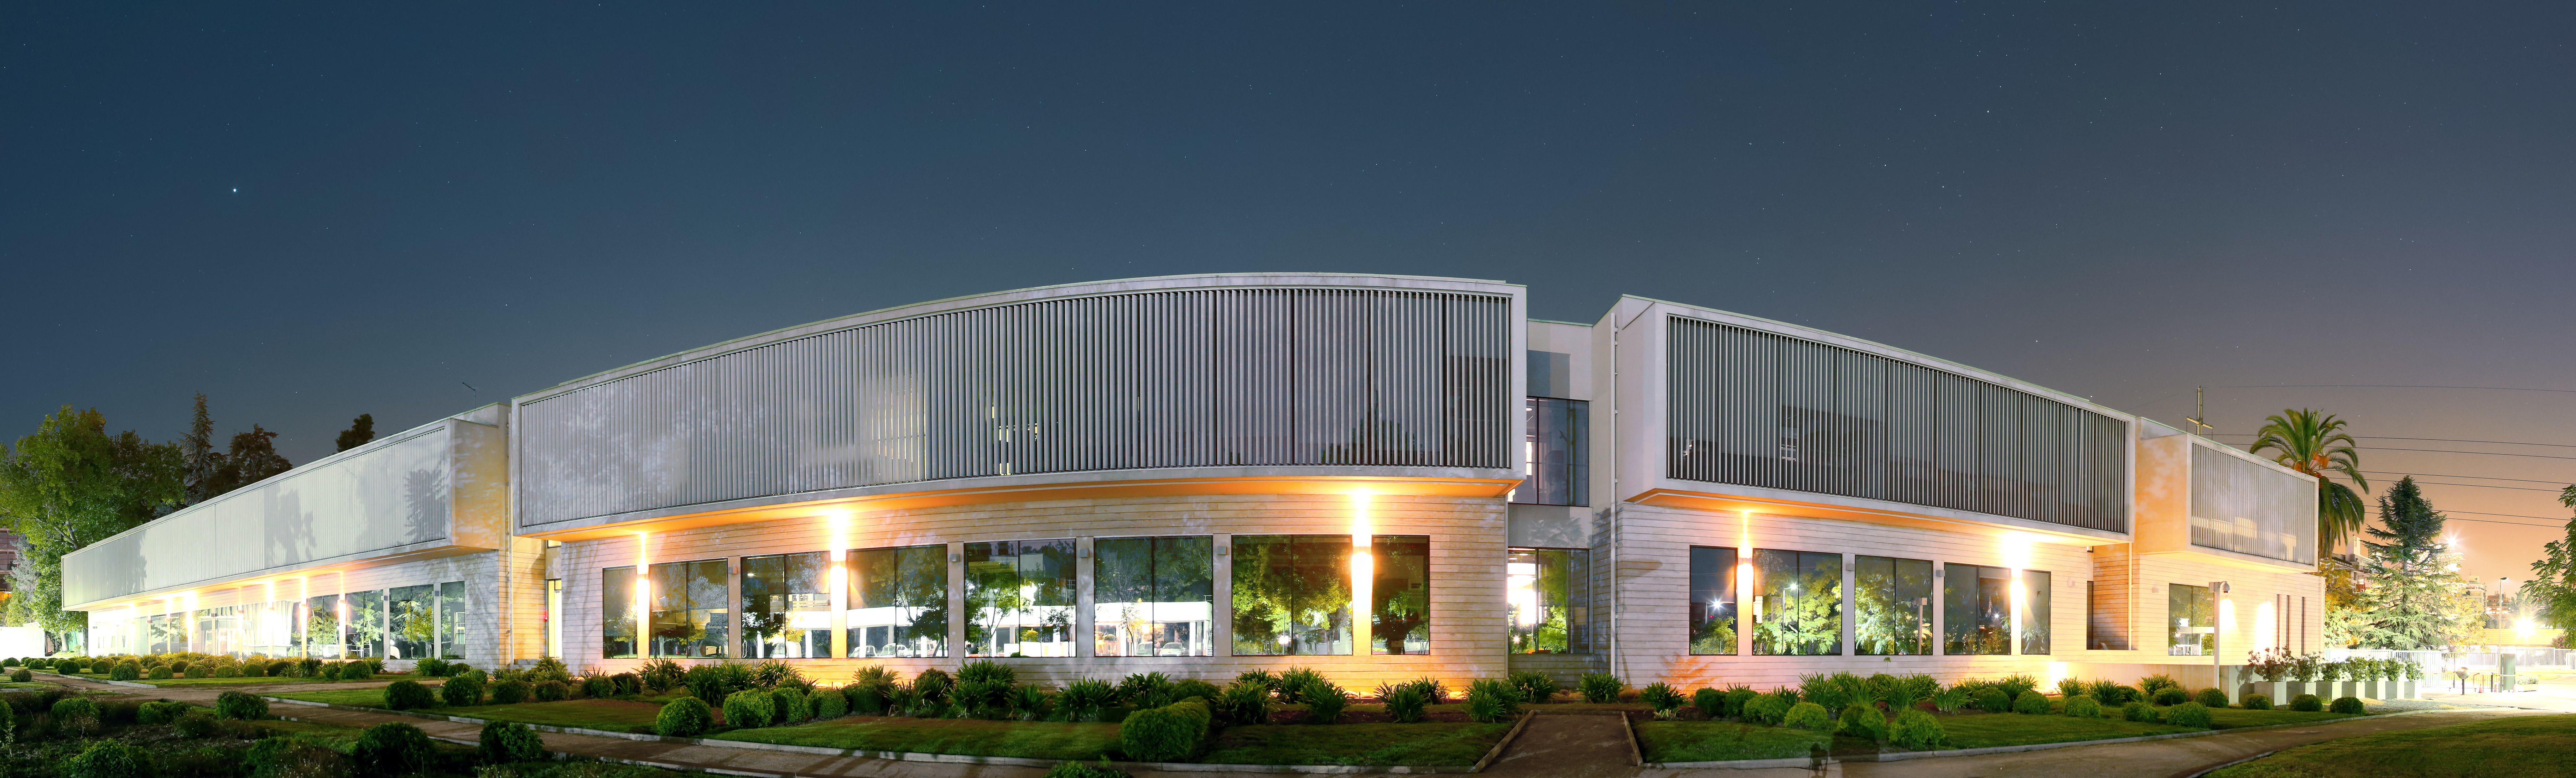

ESO's Santiago Central Office building at night

The Santiago Central Office building at night. These offices serve as the headquarters of the Atacama Large Millimeter/submillimeter Array (ALMA) project in the Vitacura district of the Chilean capital.

Credit: R. Wesson/ESO